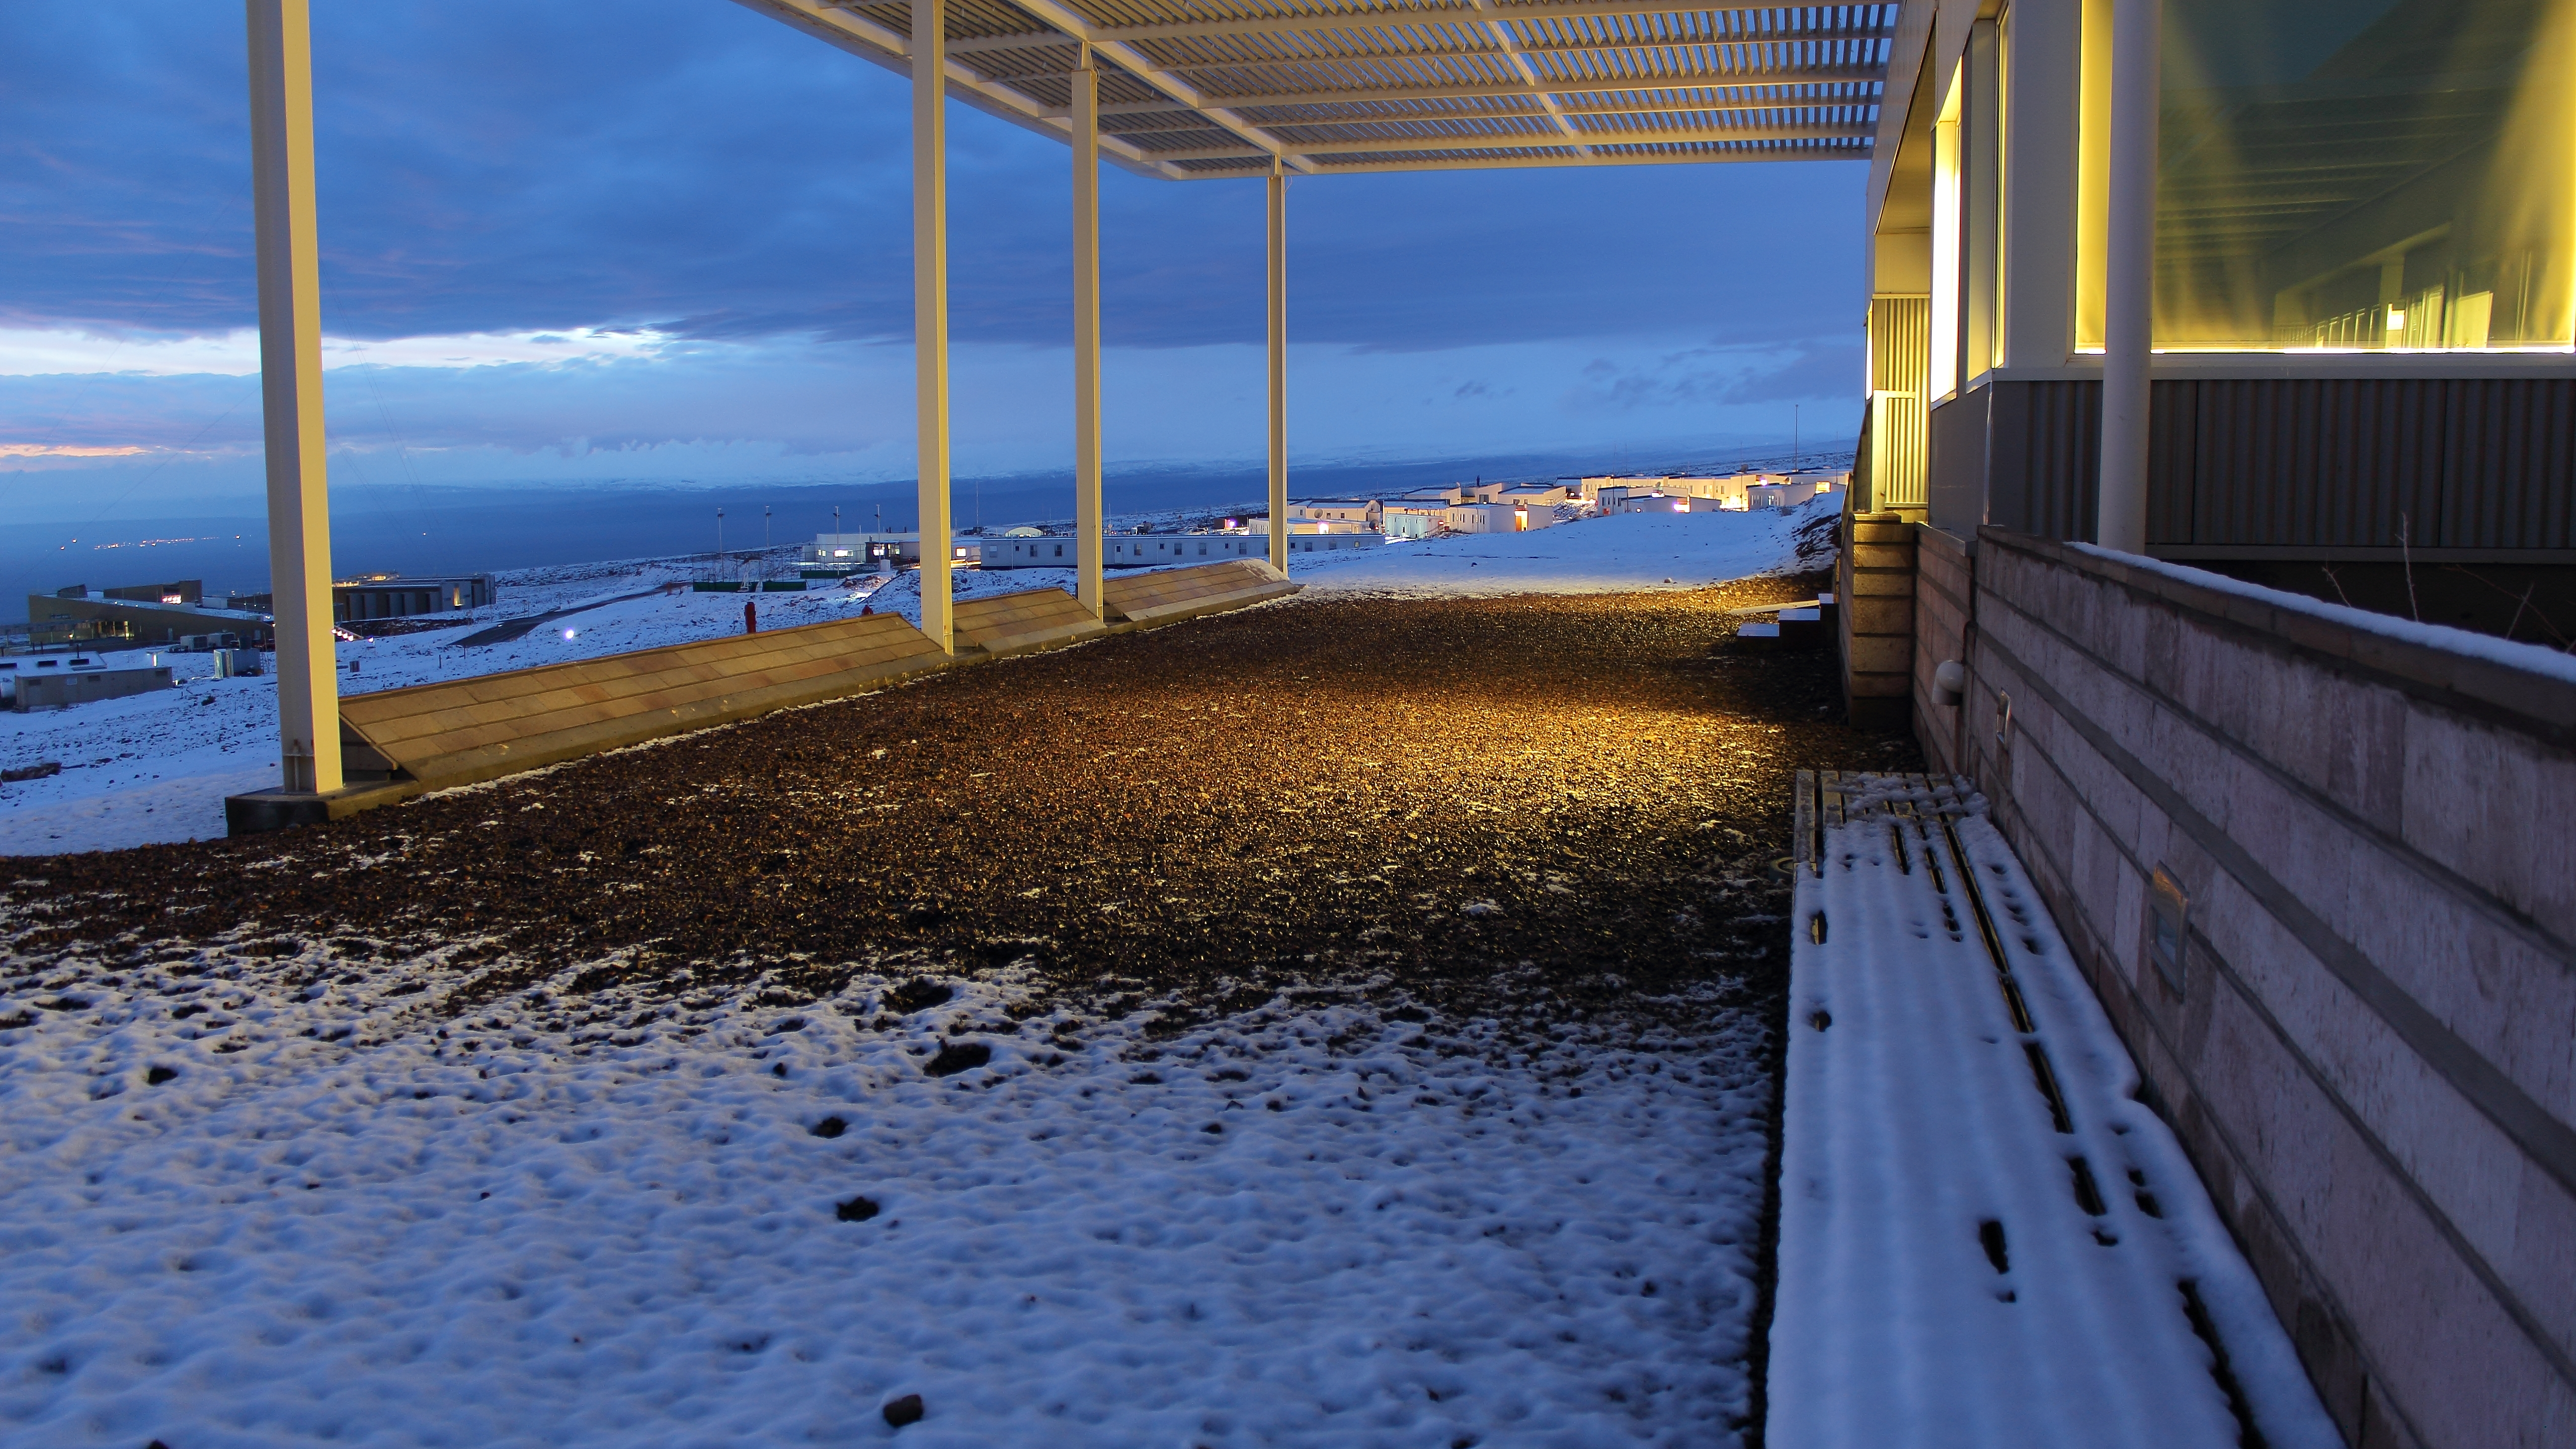

Harsh weather conditions

Harsh weather conditions are always found in the OSF. It is a place of extremes.

Credit: ALMA (ESO/NAOJ/NRAO)